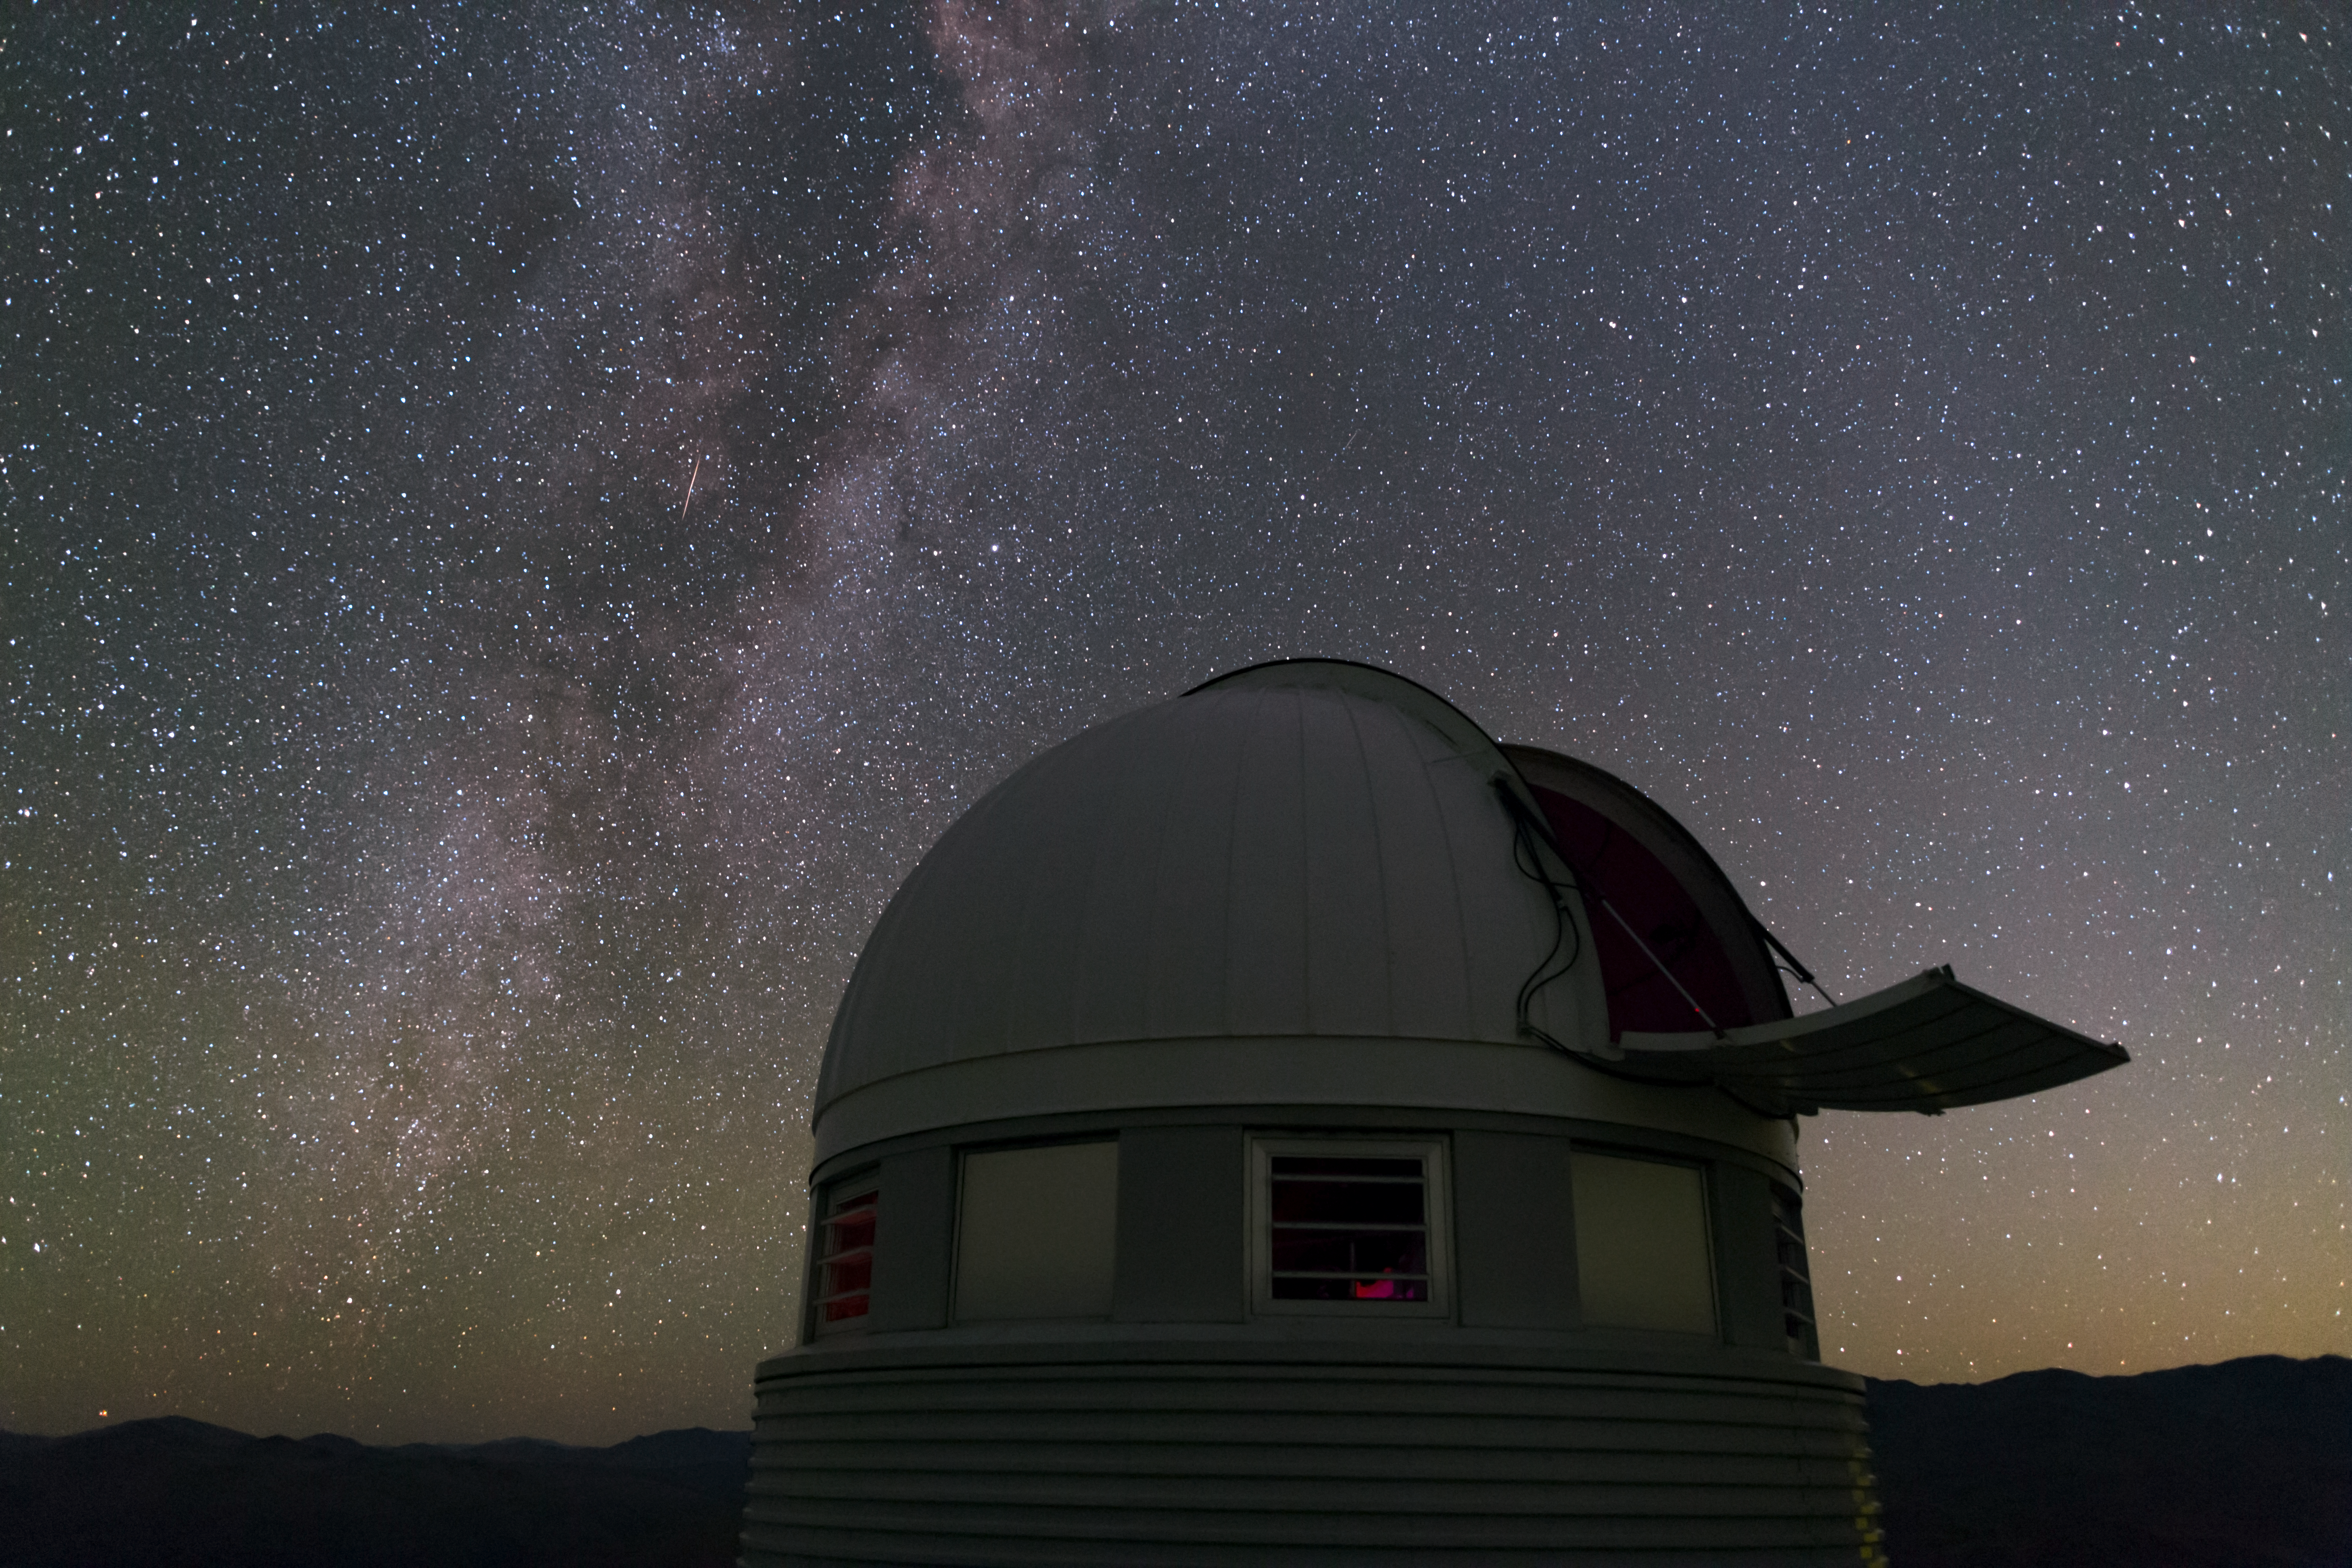

Euler open

From its first observations in 1998, the Swiss 1.2-m Leonhard Euler telescope has been a major contributor to the field of exoplanet discovery, working together with the ESO 3.6-metre telescope high up in Chile's Atacama Desert at La Silla Observatory.

Credit: ESO/B. Tafreshi (twanight.org)